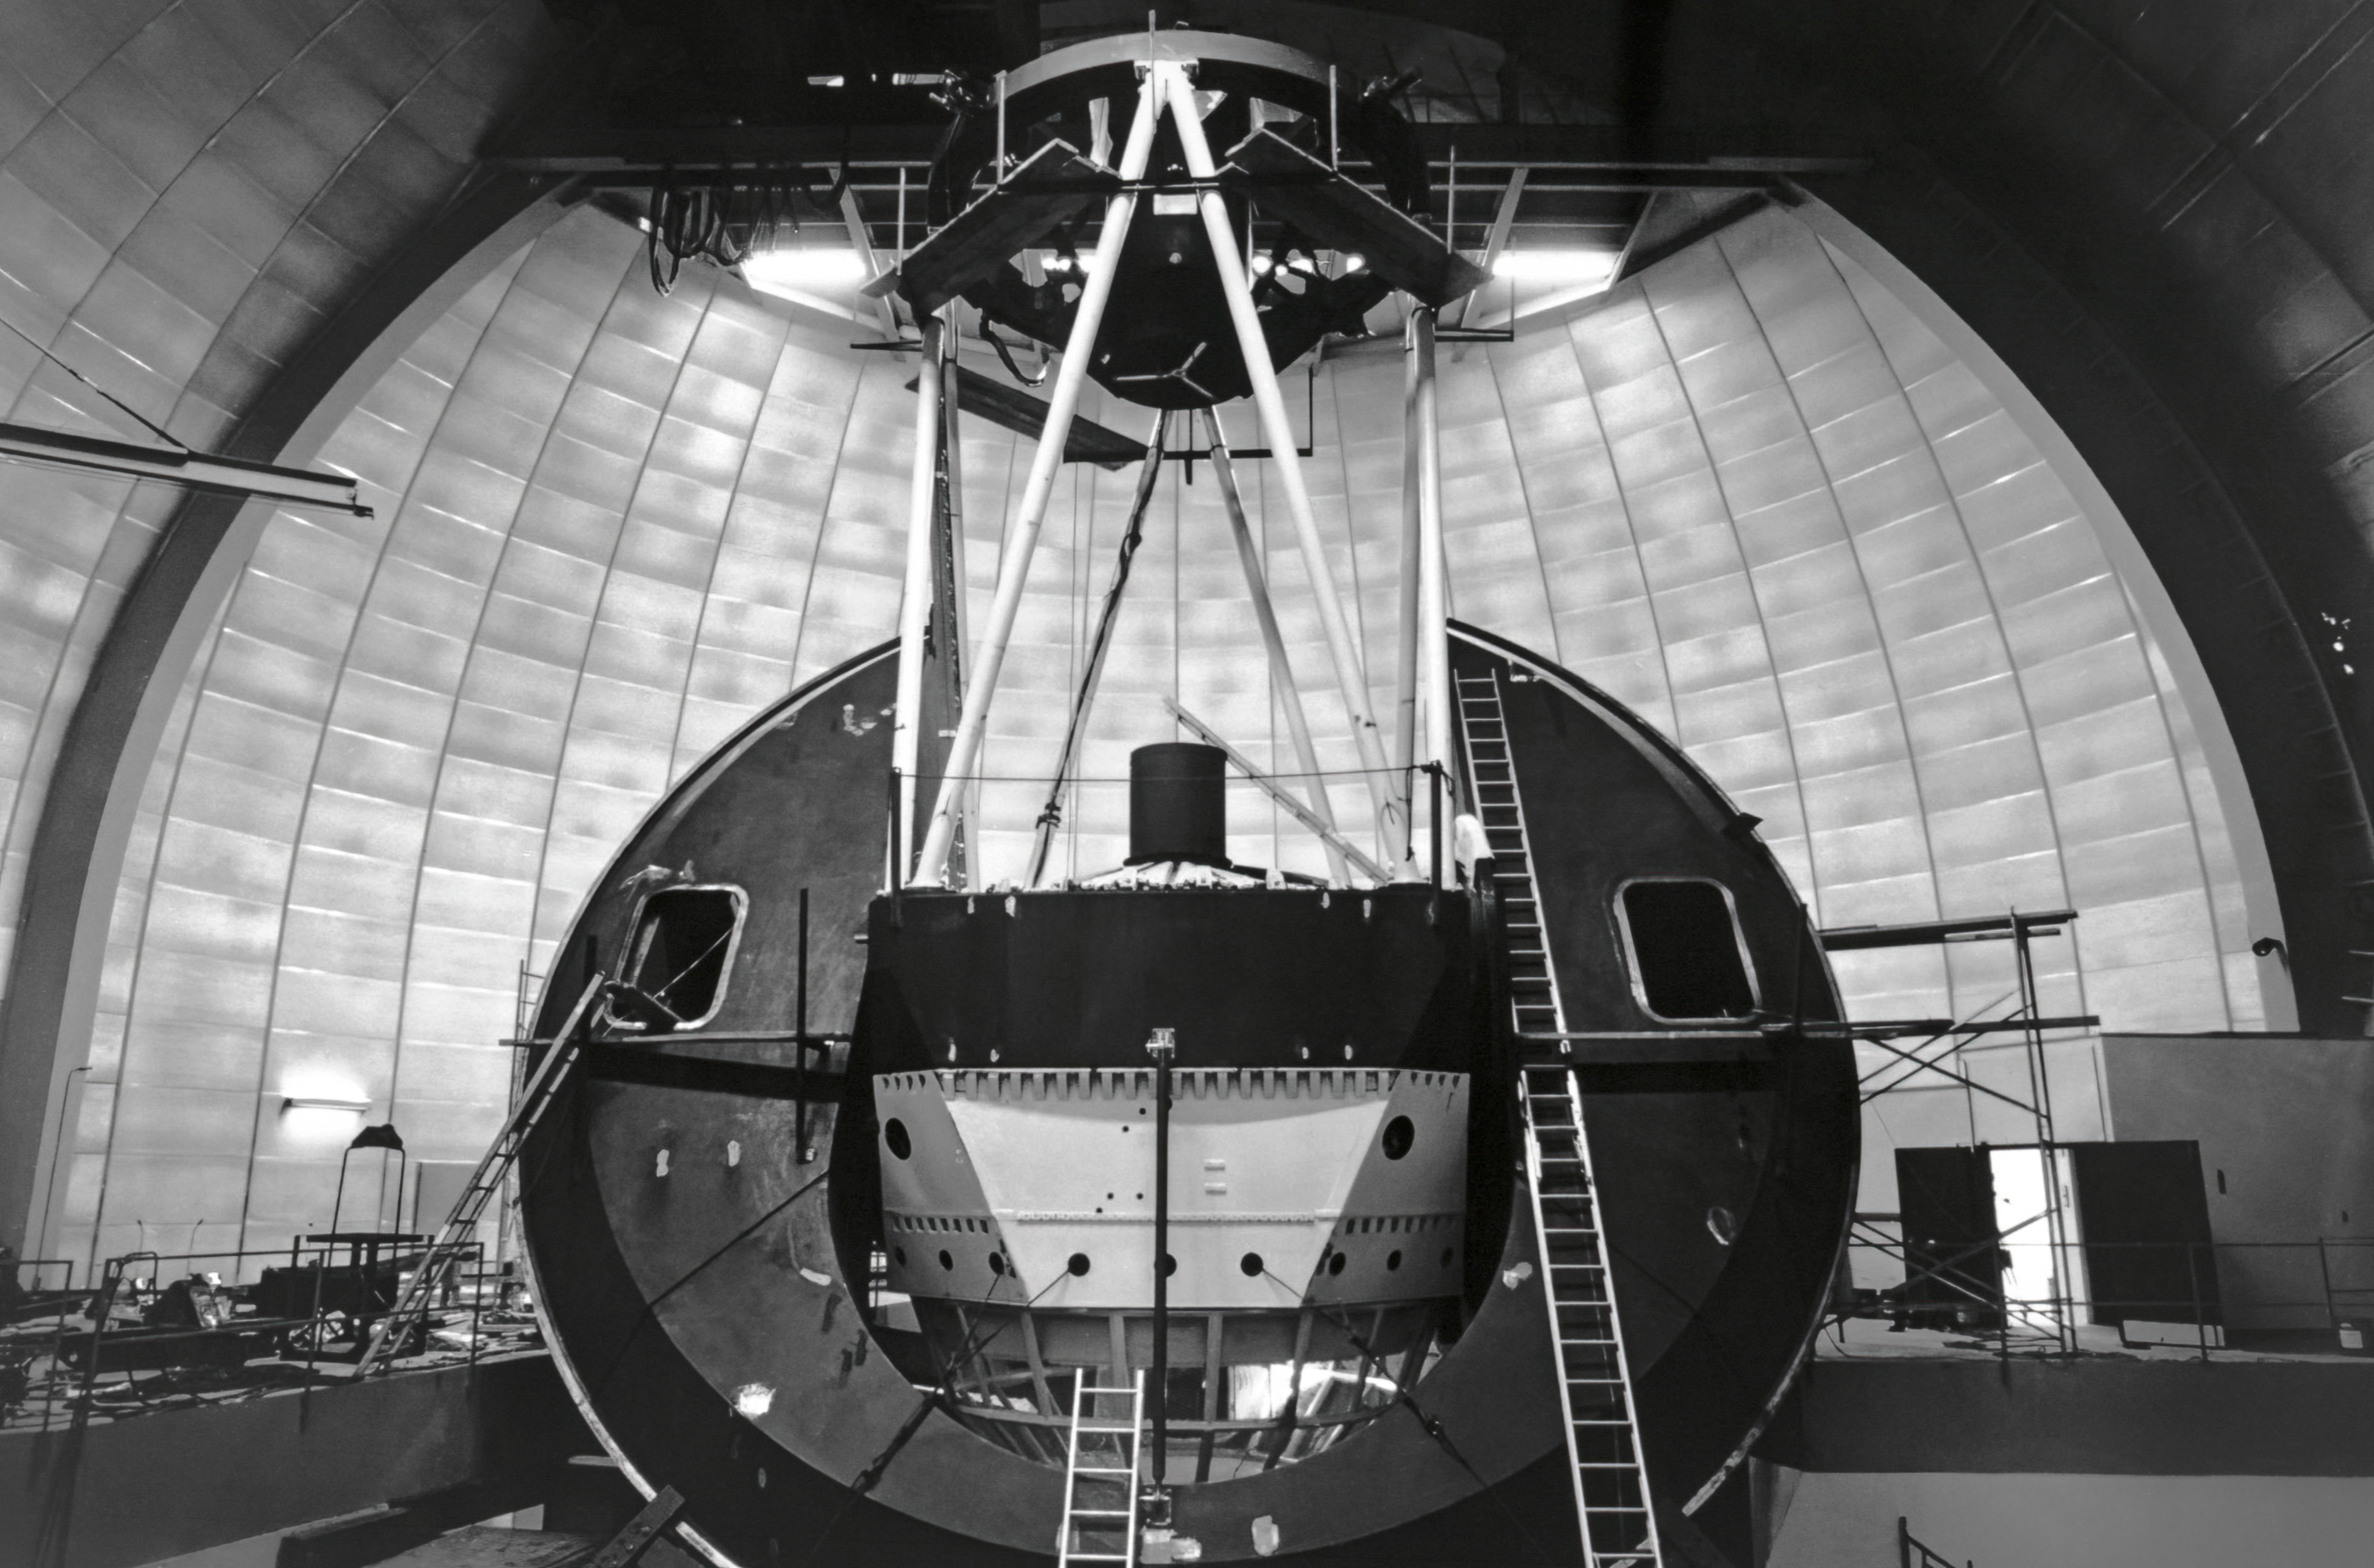

Nicholas U. Mayall 4-meter Telescope During Assembly

A closeup view of the under-construction Nicholas U. Mayall 4-meter Telescope at Kitt Peak National Observatory.

Credit: NOIRLab/AURA/NSF